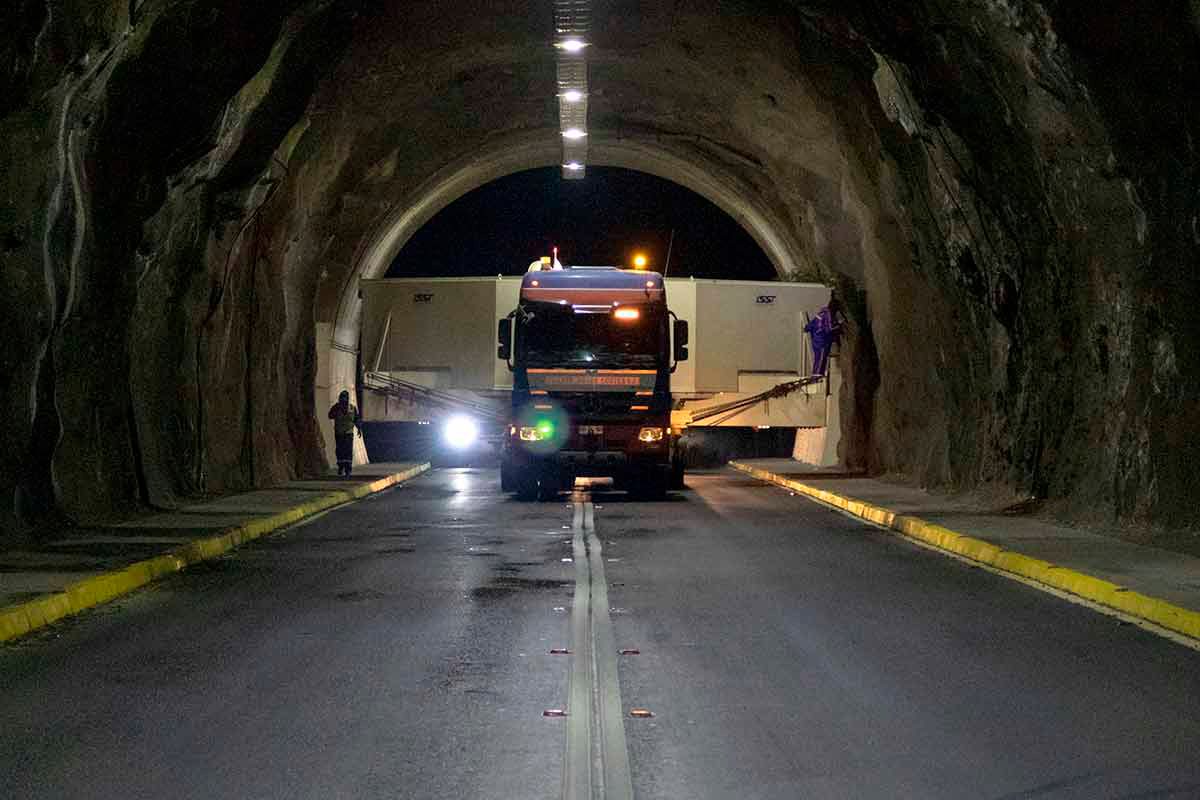

LSST Mirror Arrives at Cerro Pachón

The 8.4m-diameter primary mirror of the Large Synoptic Survey Telescope (LSST) has reached its home at Cerro Pachón in Chile. Earlier this month, the mirror reached the port at Coquimbo, where it was loaded onto a 72-wheeled transport vehicle for the trip to the summit. The trip included passage through the tunnel at Puclaro Dam, with just inches to spare on either side. In a survey set to begin in 2022, LSST will scan the entire visible sky every few nights for 10 years, opening a new window on the changing Universe.

Credit: Rubin Observatory/NSF/AURA